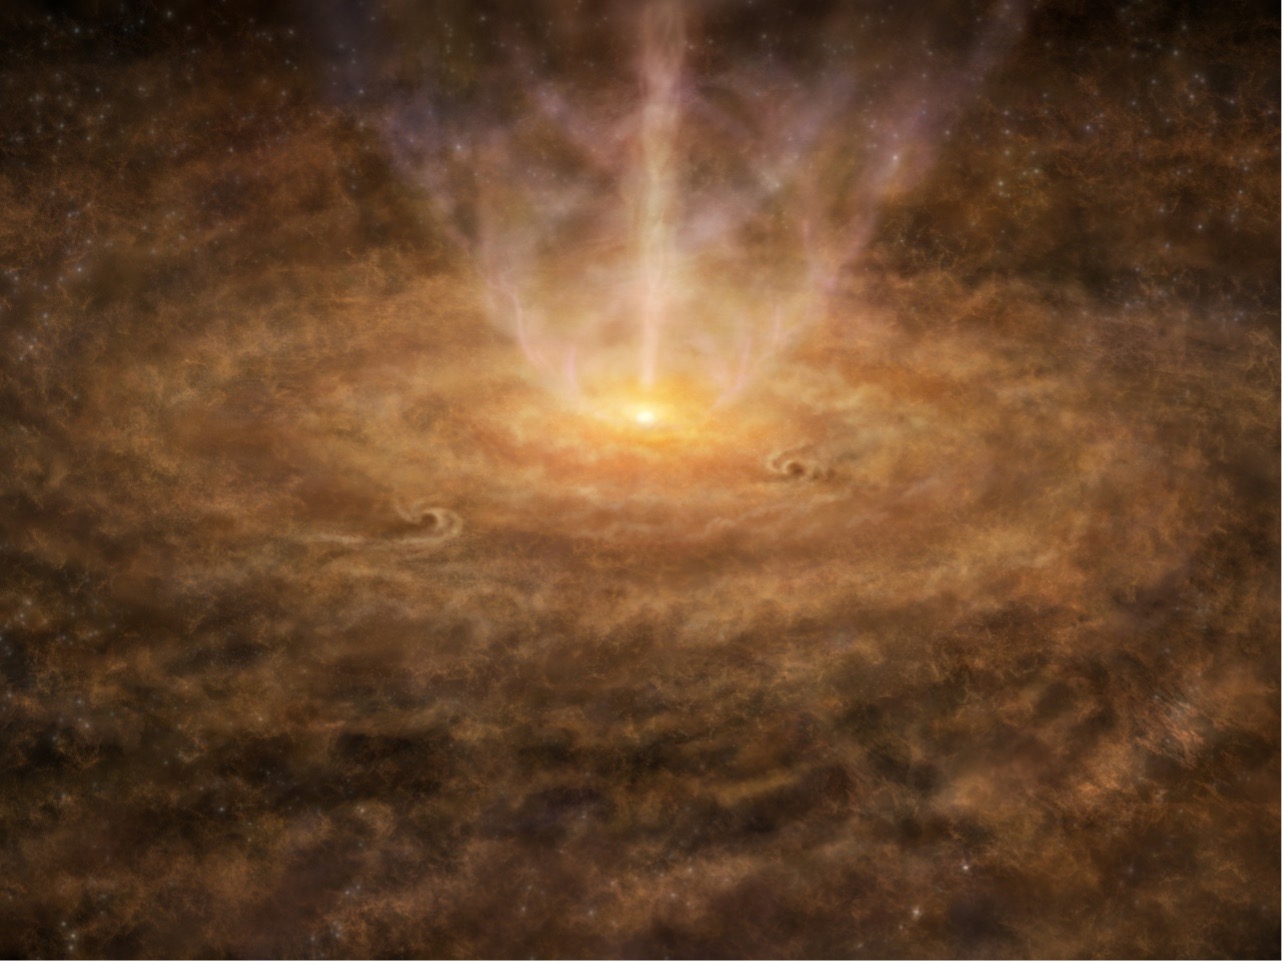

Hayashi-et-al-1

Artistic image of a disk around a protostar.

Credit: ALMA (ESO/NAOJ/NRAO)